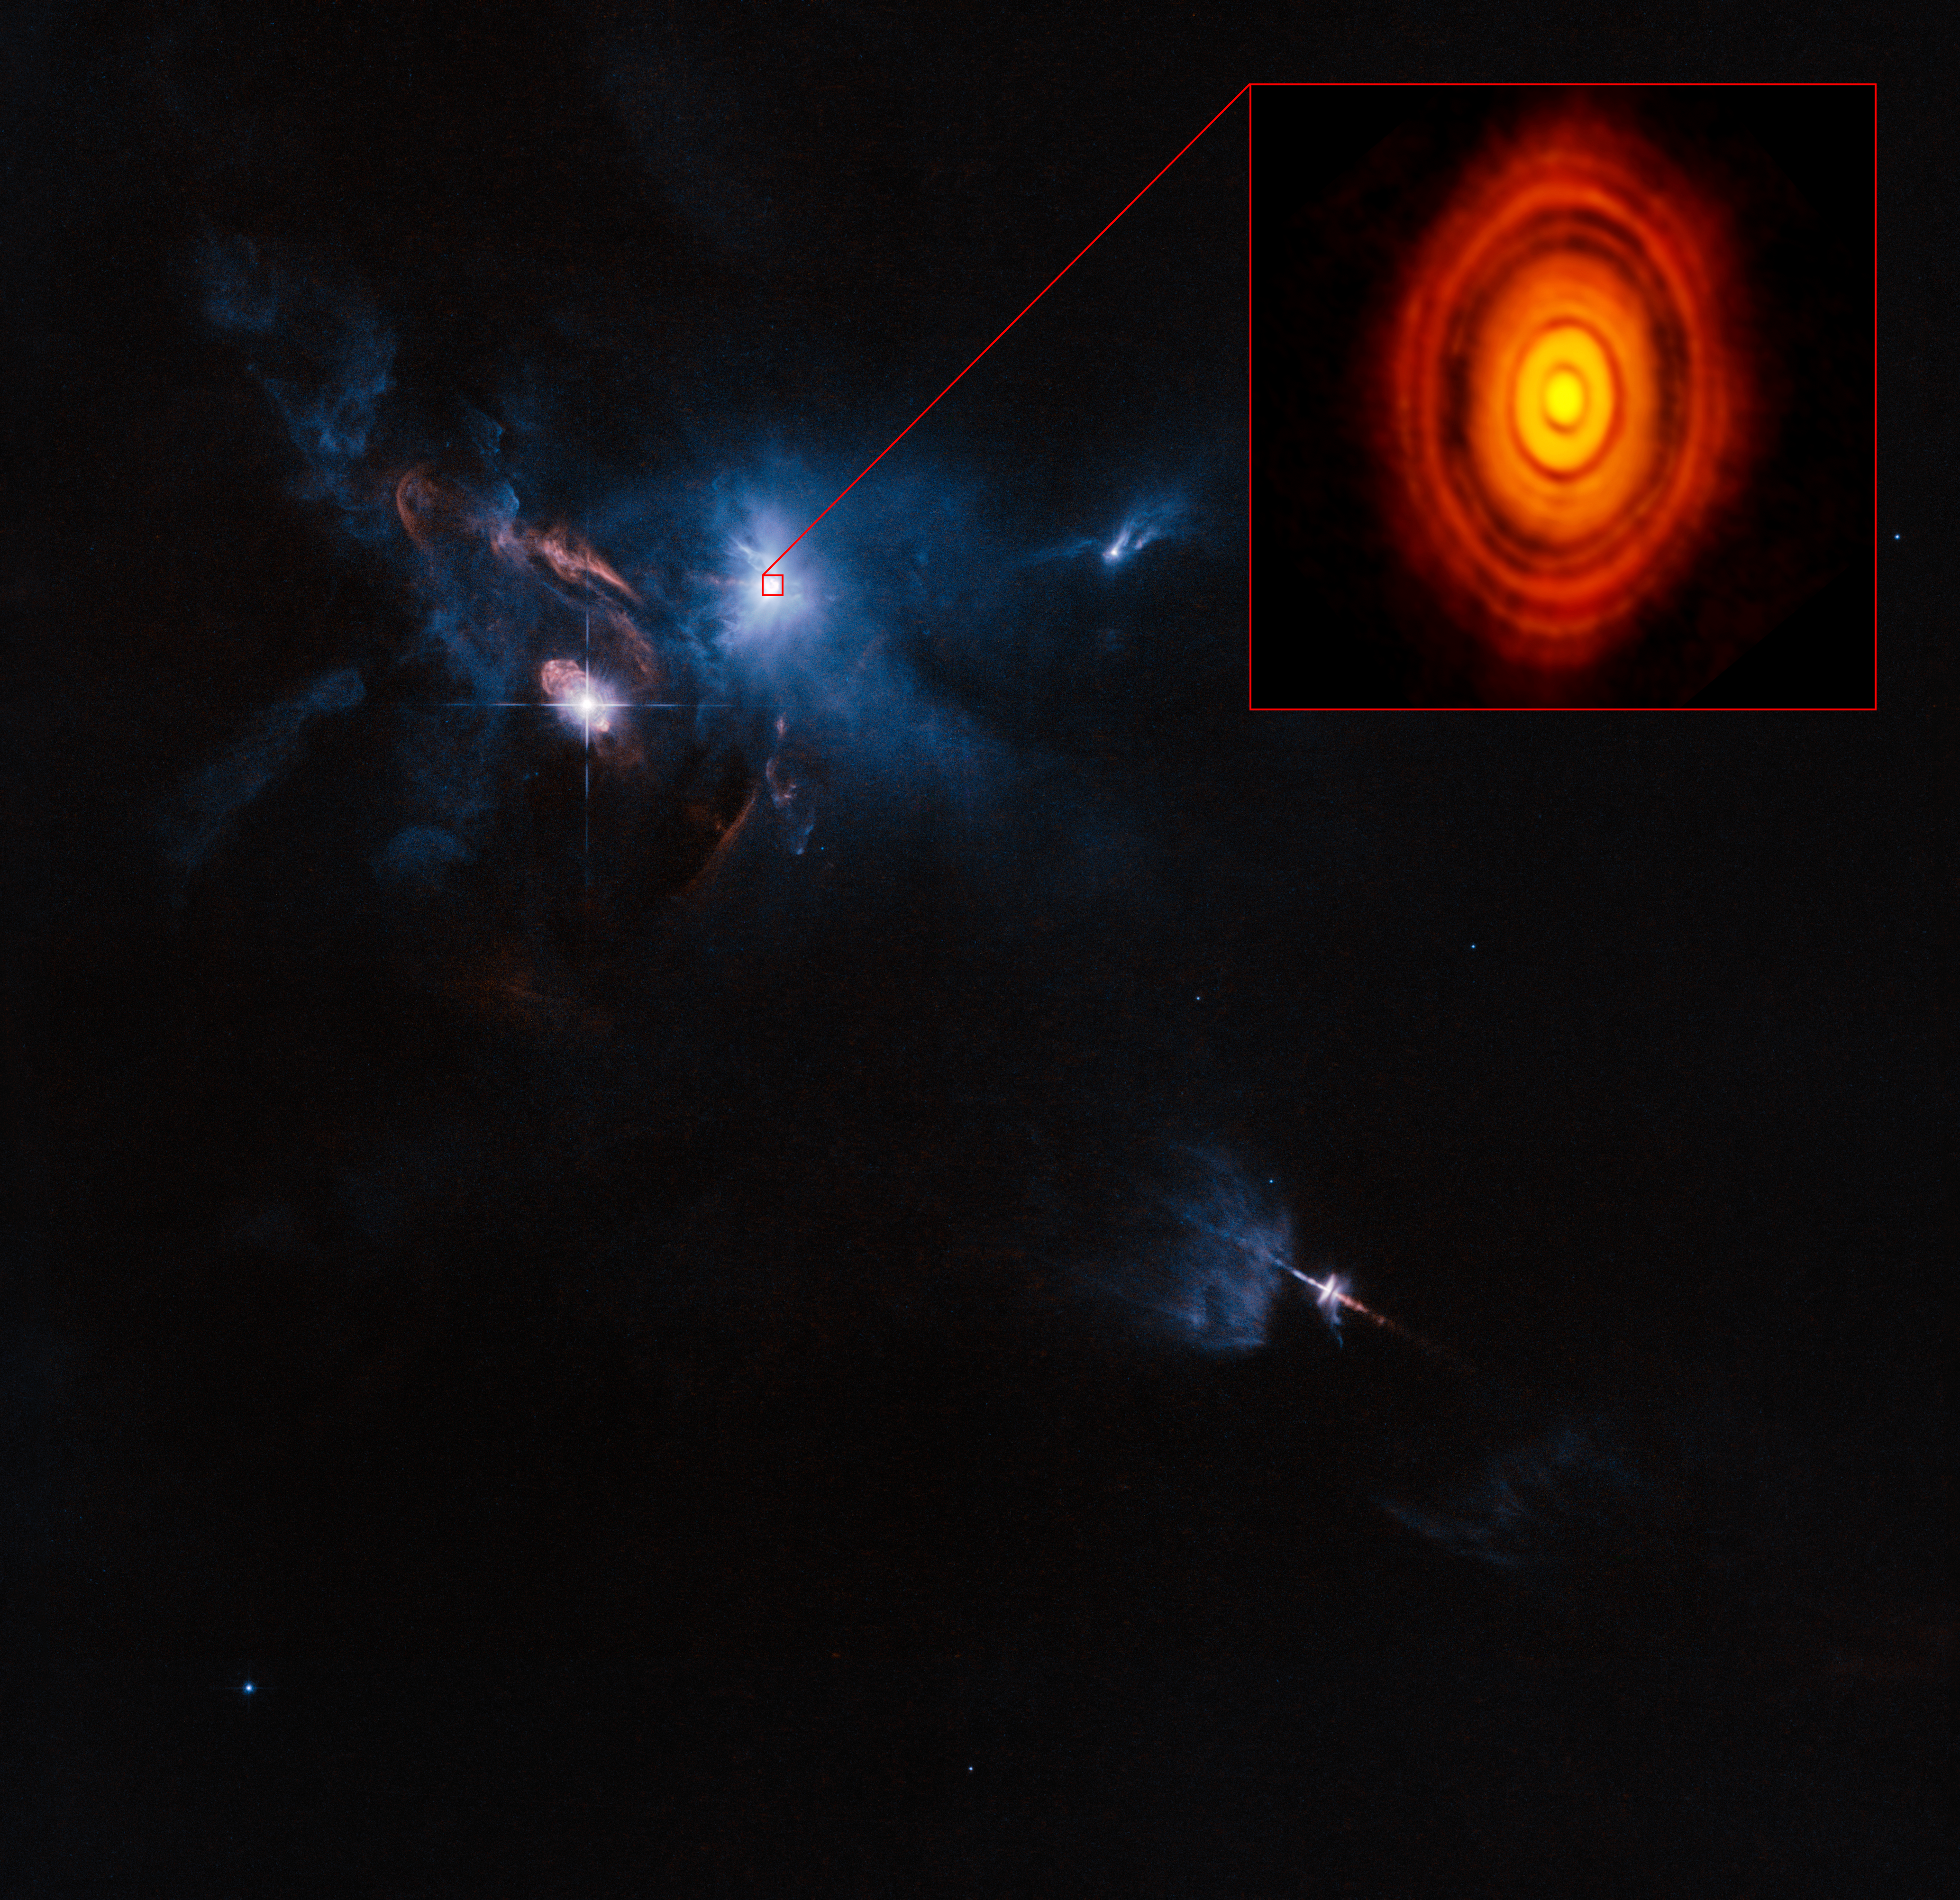

ALMA/Hubble composite image of the region around the young star HL Tauri

This is a composite image of the young star HL Tauri and its surroundings using data from ALMA (enlarged in box at upper right) and the NASA/ESA Hubble Space Telescope (rest of the picture). This is the first ALMA image where the image sharpness exceeds that normally attained with Hubble.

Credit: ALMA (ESO/NAOJ/NRAO), ESA/Hubble and NASA Acknowledgement: Judy Schmidt